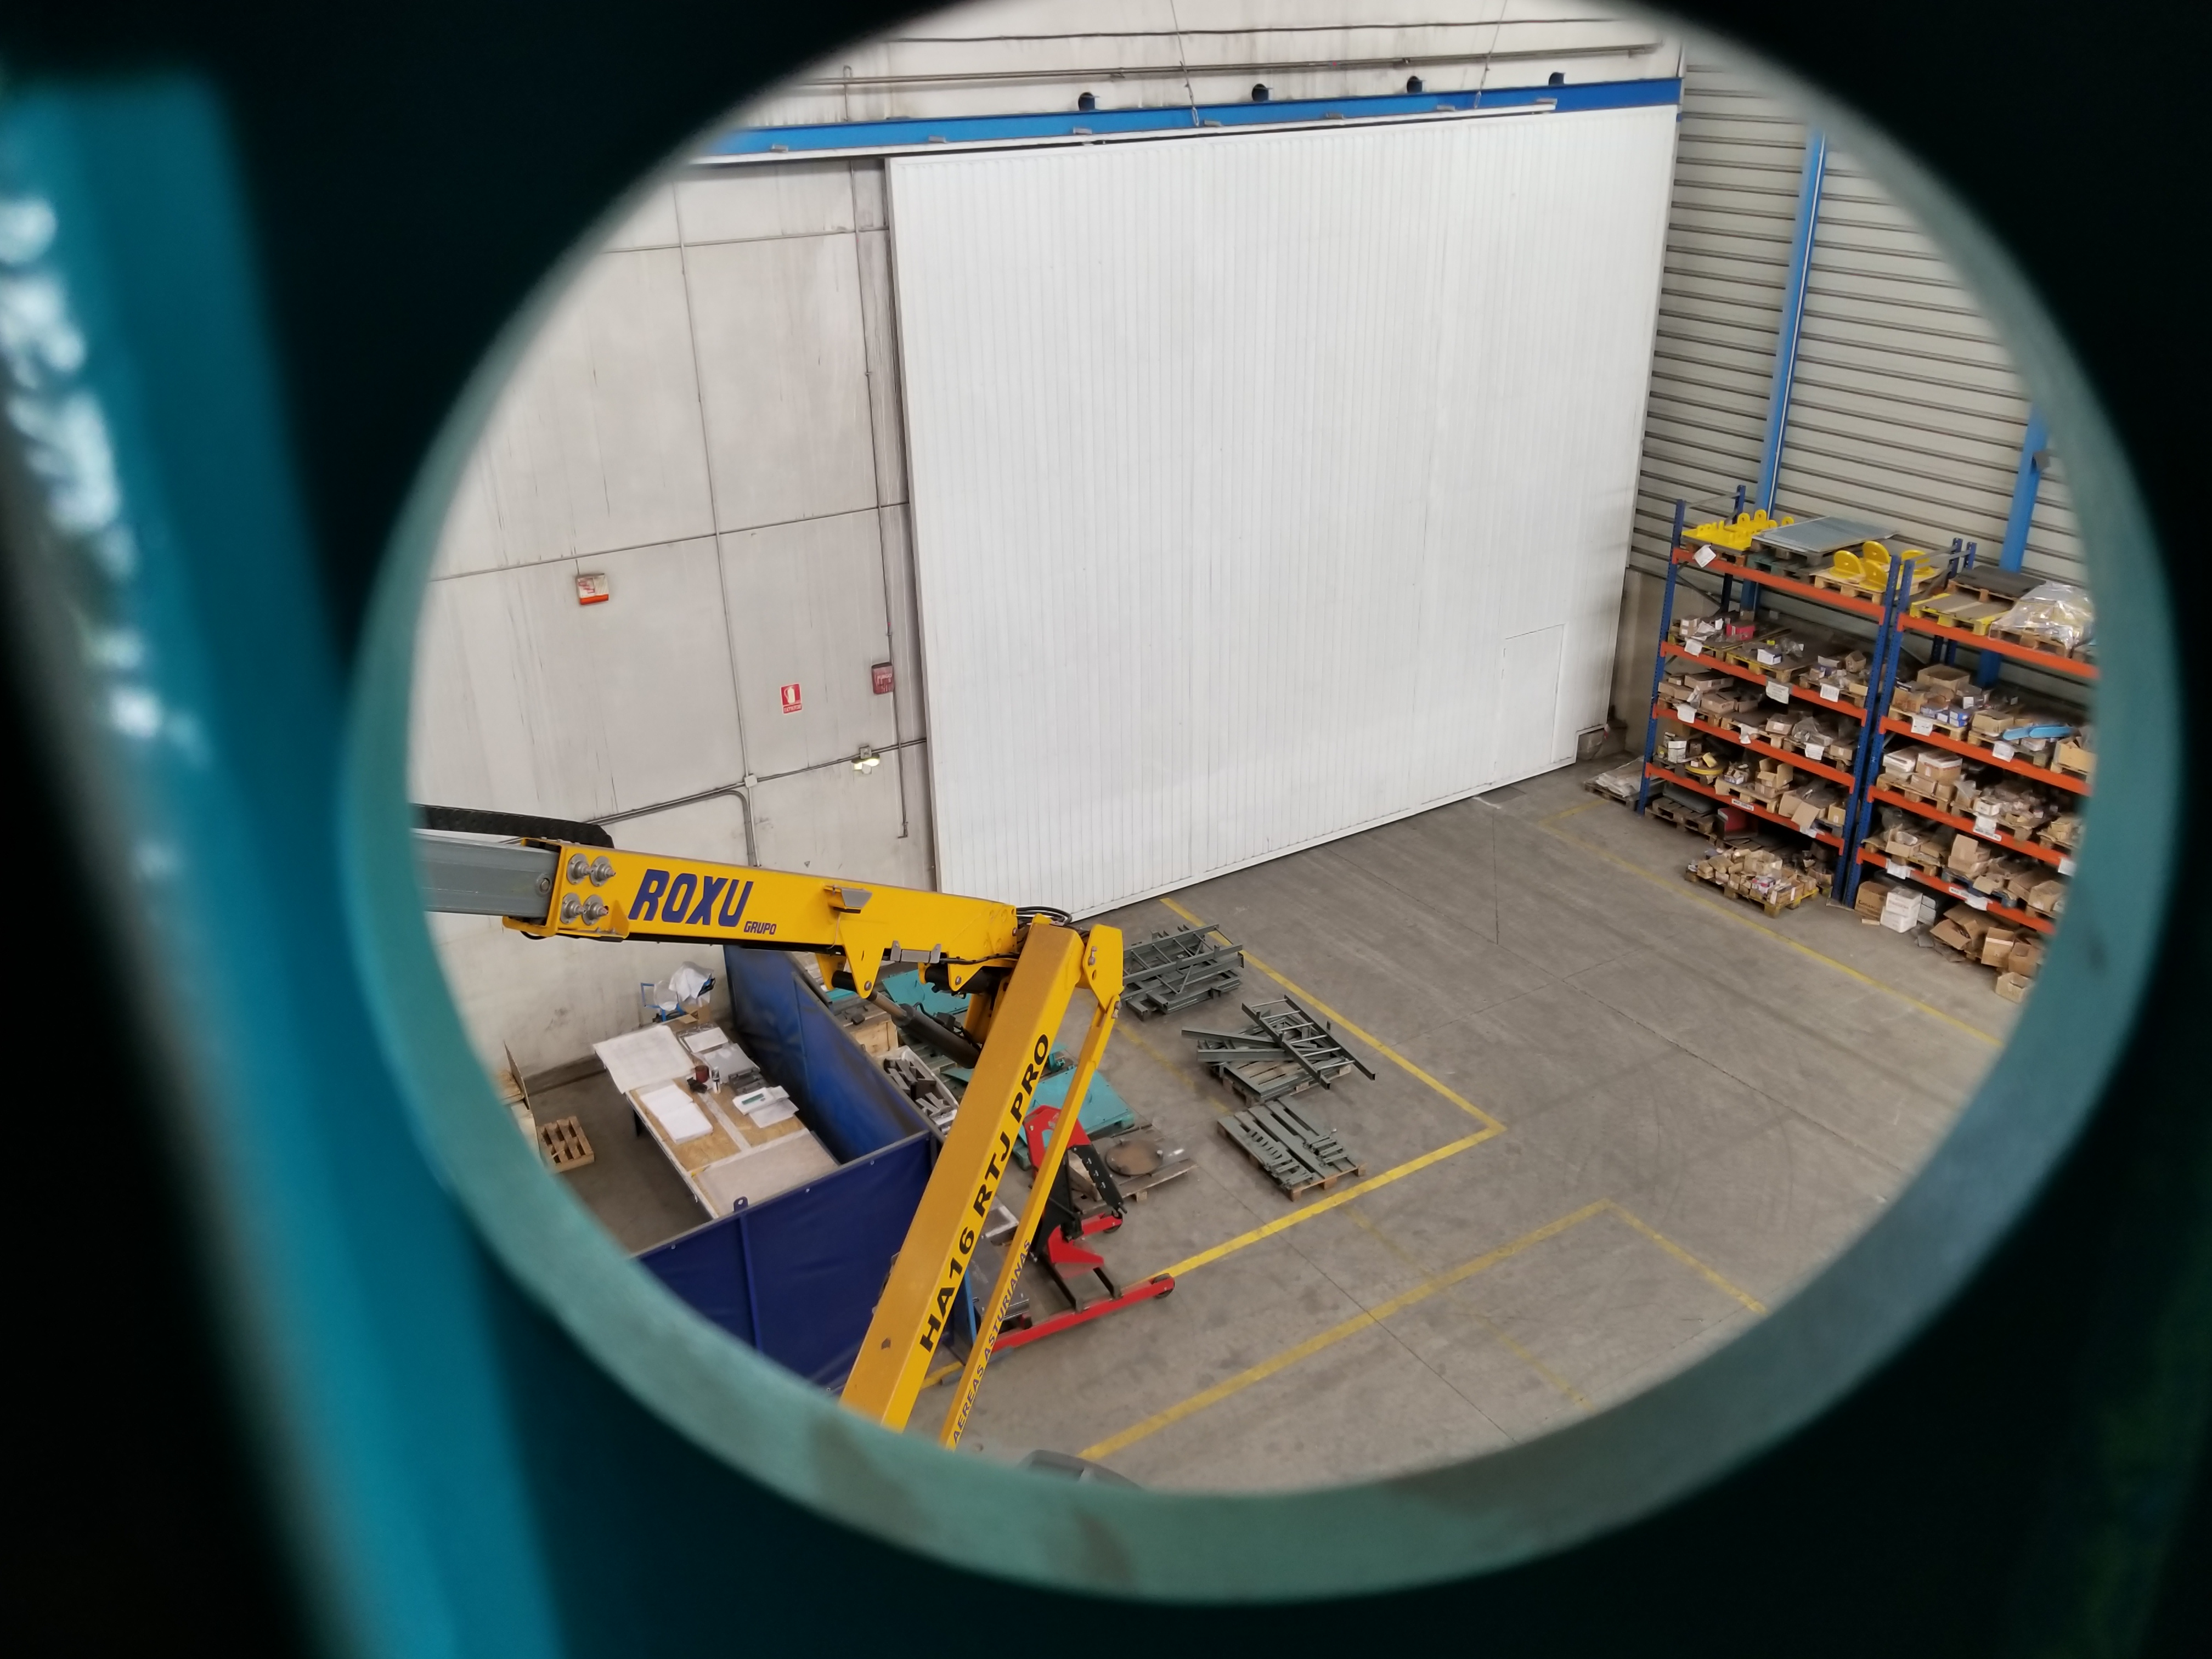

TMA Safety Review

An LSST team spent 5 days in Spain this month, conducting a thorough safety review of the Telescope Mount Assembly (TMA), at vendor Asturfeito. LSST Safety Manager Chuck Gessner, Telescope and Site Technical Manager Shawn Callahan, Senior Systems Engineer Austin Roberts, and Lead Electrical Engineer Oliver Wiecha inspected the numerous safety features included in the structure of the TMA.

Credit: Rubin Observatory/NSF/AURA